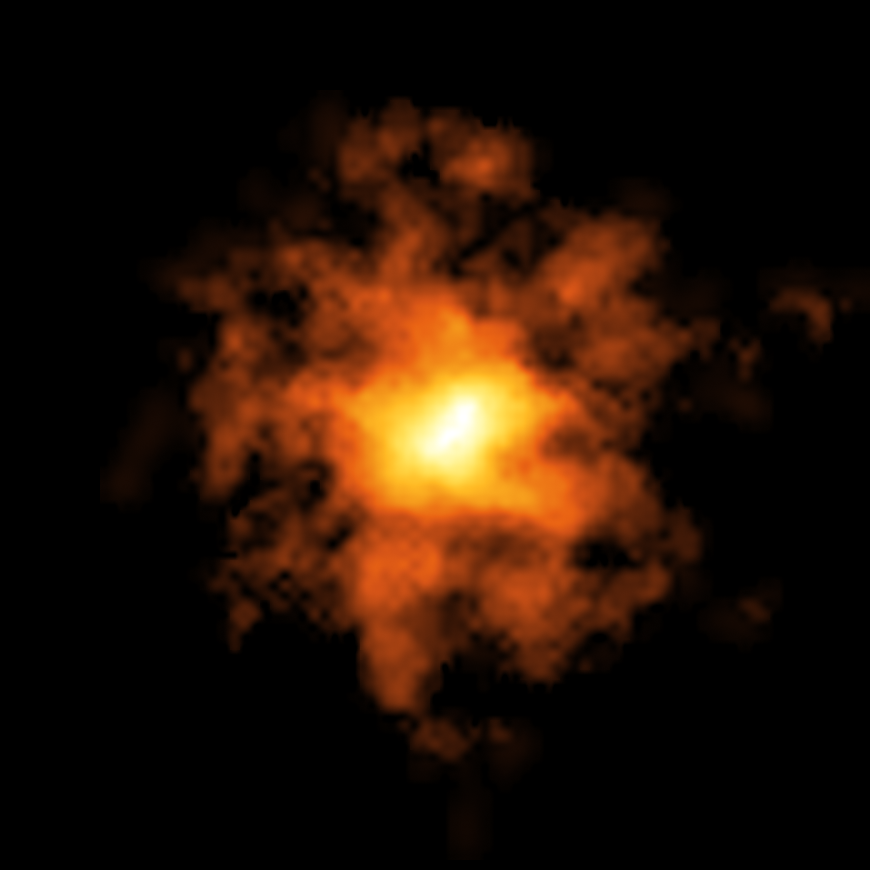

ALMA image of the cold gas in REBELS-25

This image of the galaxy REBELS-25 was taken by the Atacama Large Millimeter/submillimeter Array (ALMA), an international facility co-owned by ESO. It shows how cold gas is distributed in the galaxy, and exhibits hints of an elongated bar structure at its centre.

Credit: ALMA (ESO/NAOJ/NRAO)/L. Rowland et al.